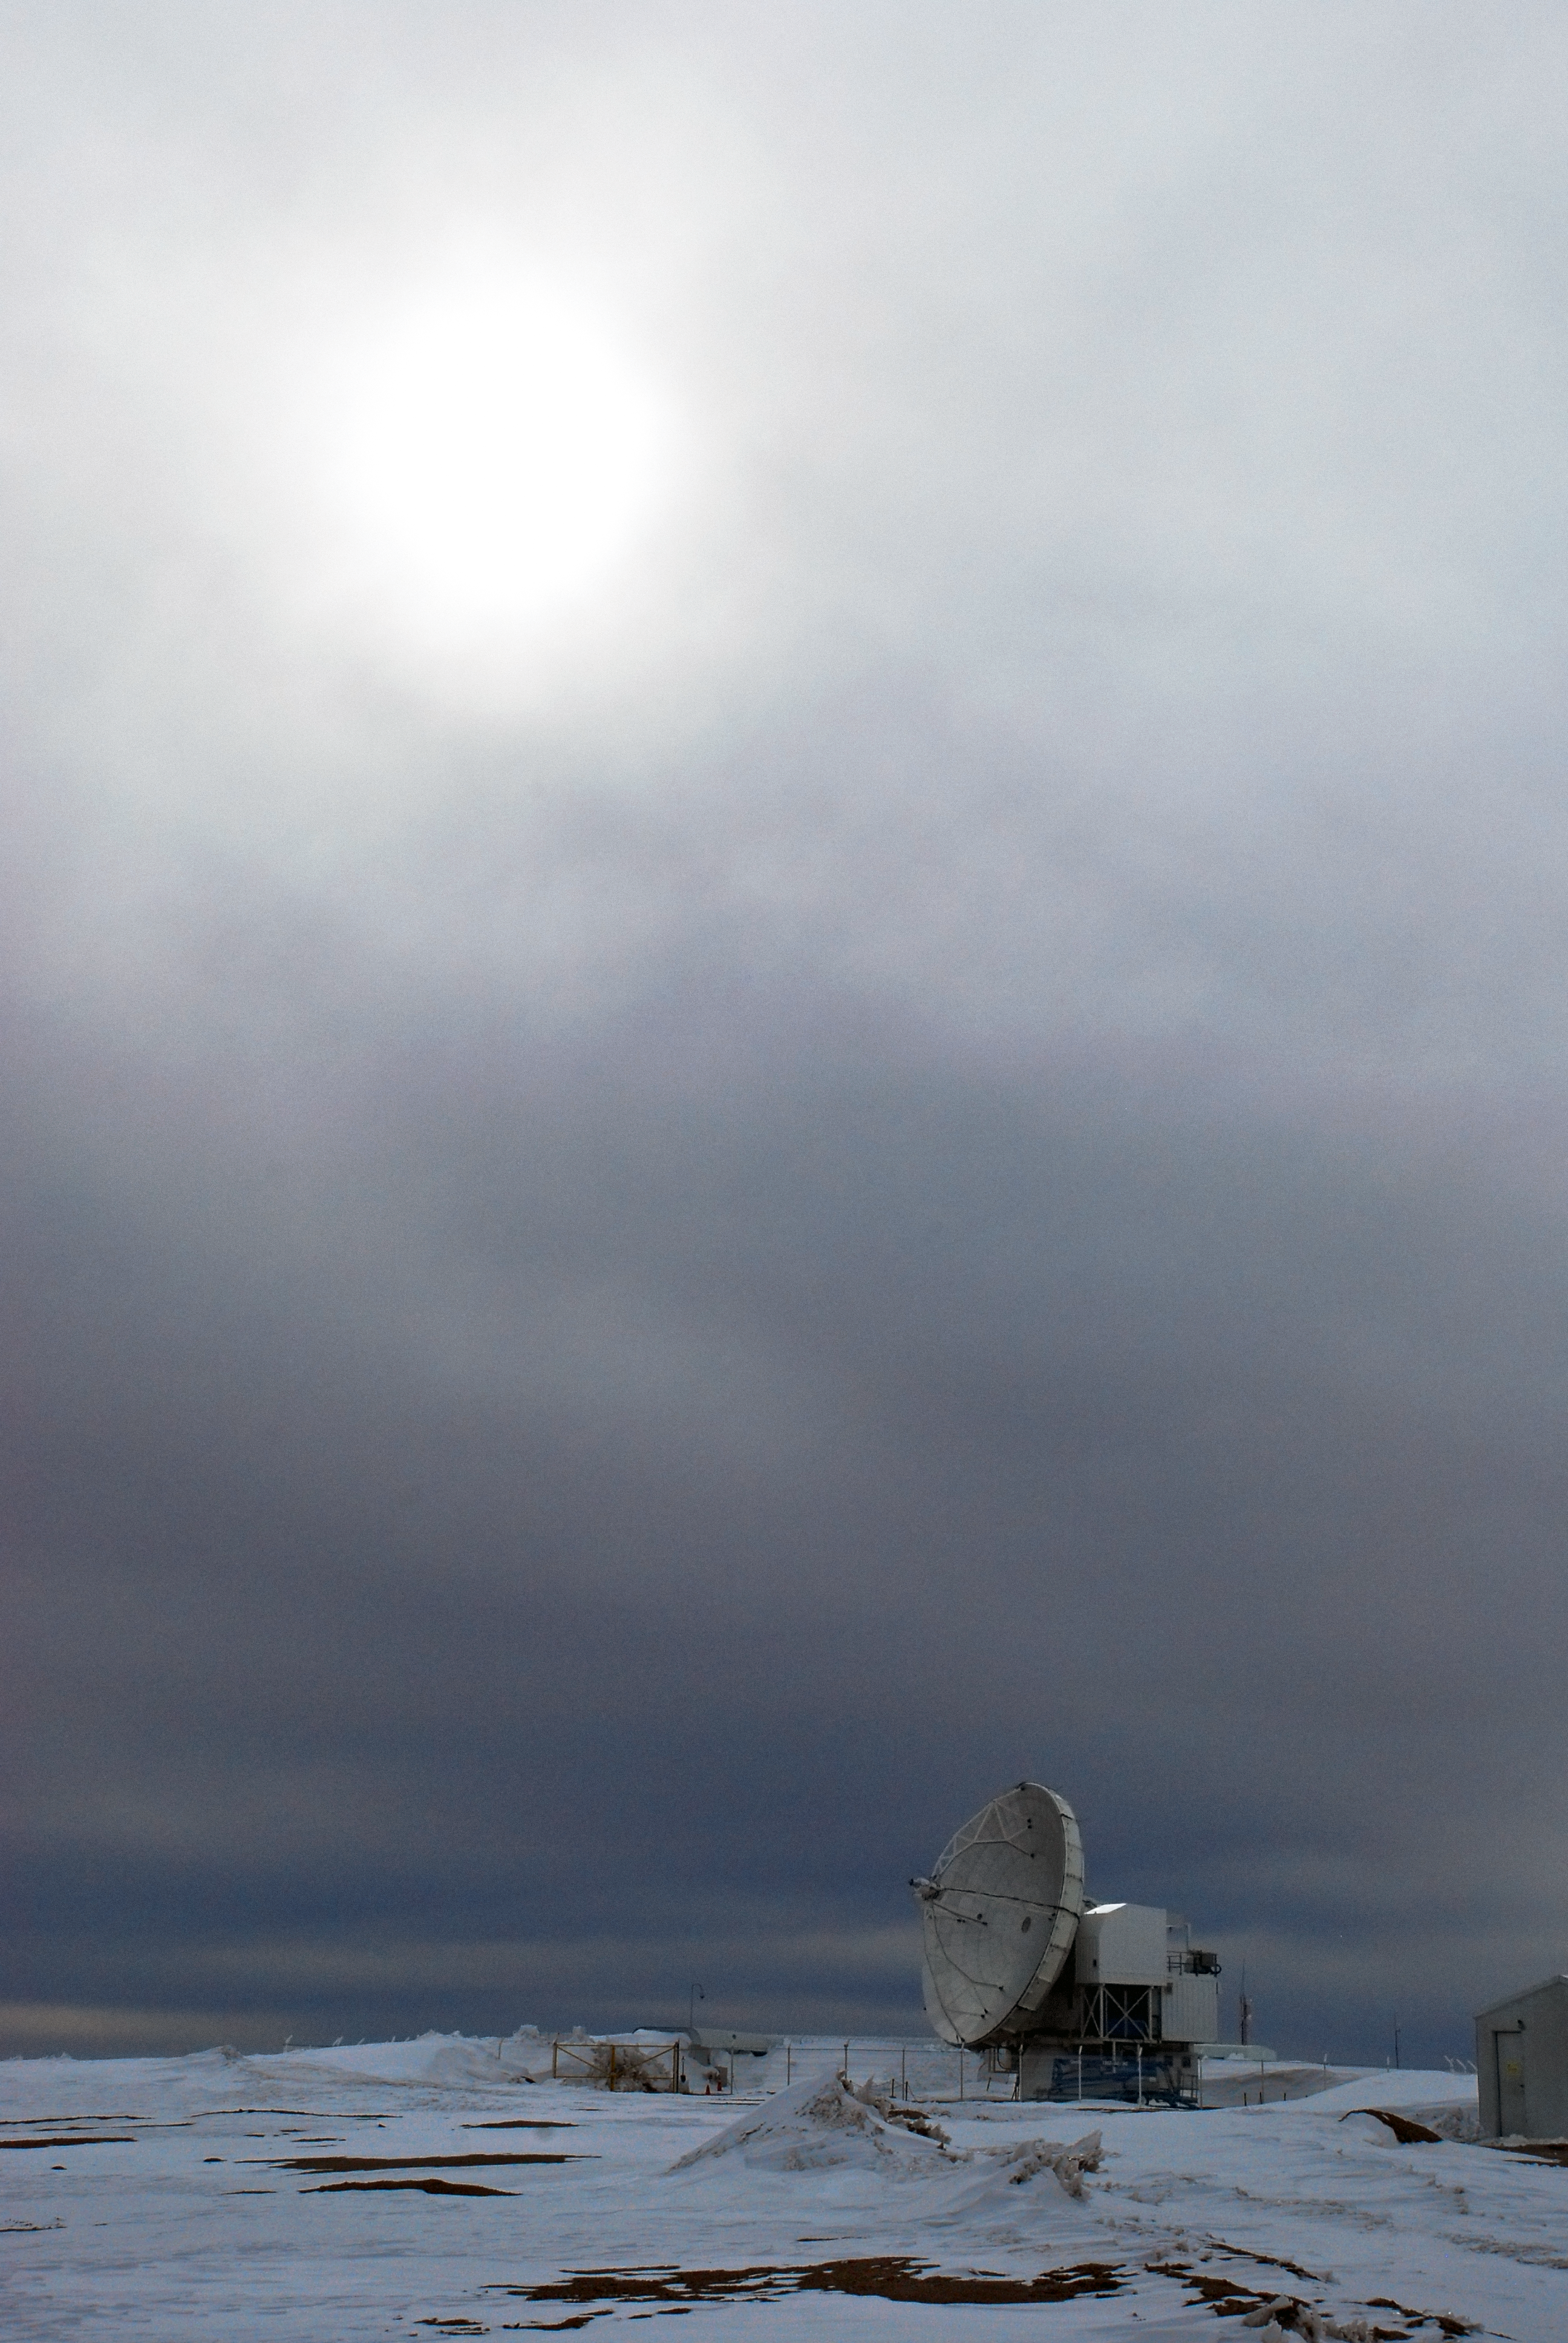

Snowy APEX

A snowy, winter scene at APEX – the Atacama Pathfinder Experiment telescope. A 12-m telescope, ESO operates APEX at one of the highest observatory sites on Earth, at an elevation of 5100 metres, high on the Chajnantor plateau in Chile’s Atacama region.

Credit: C. Duran/ESO